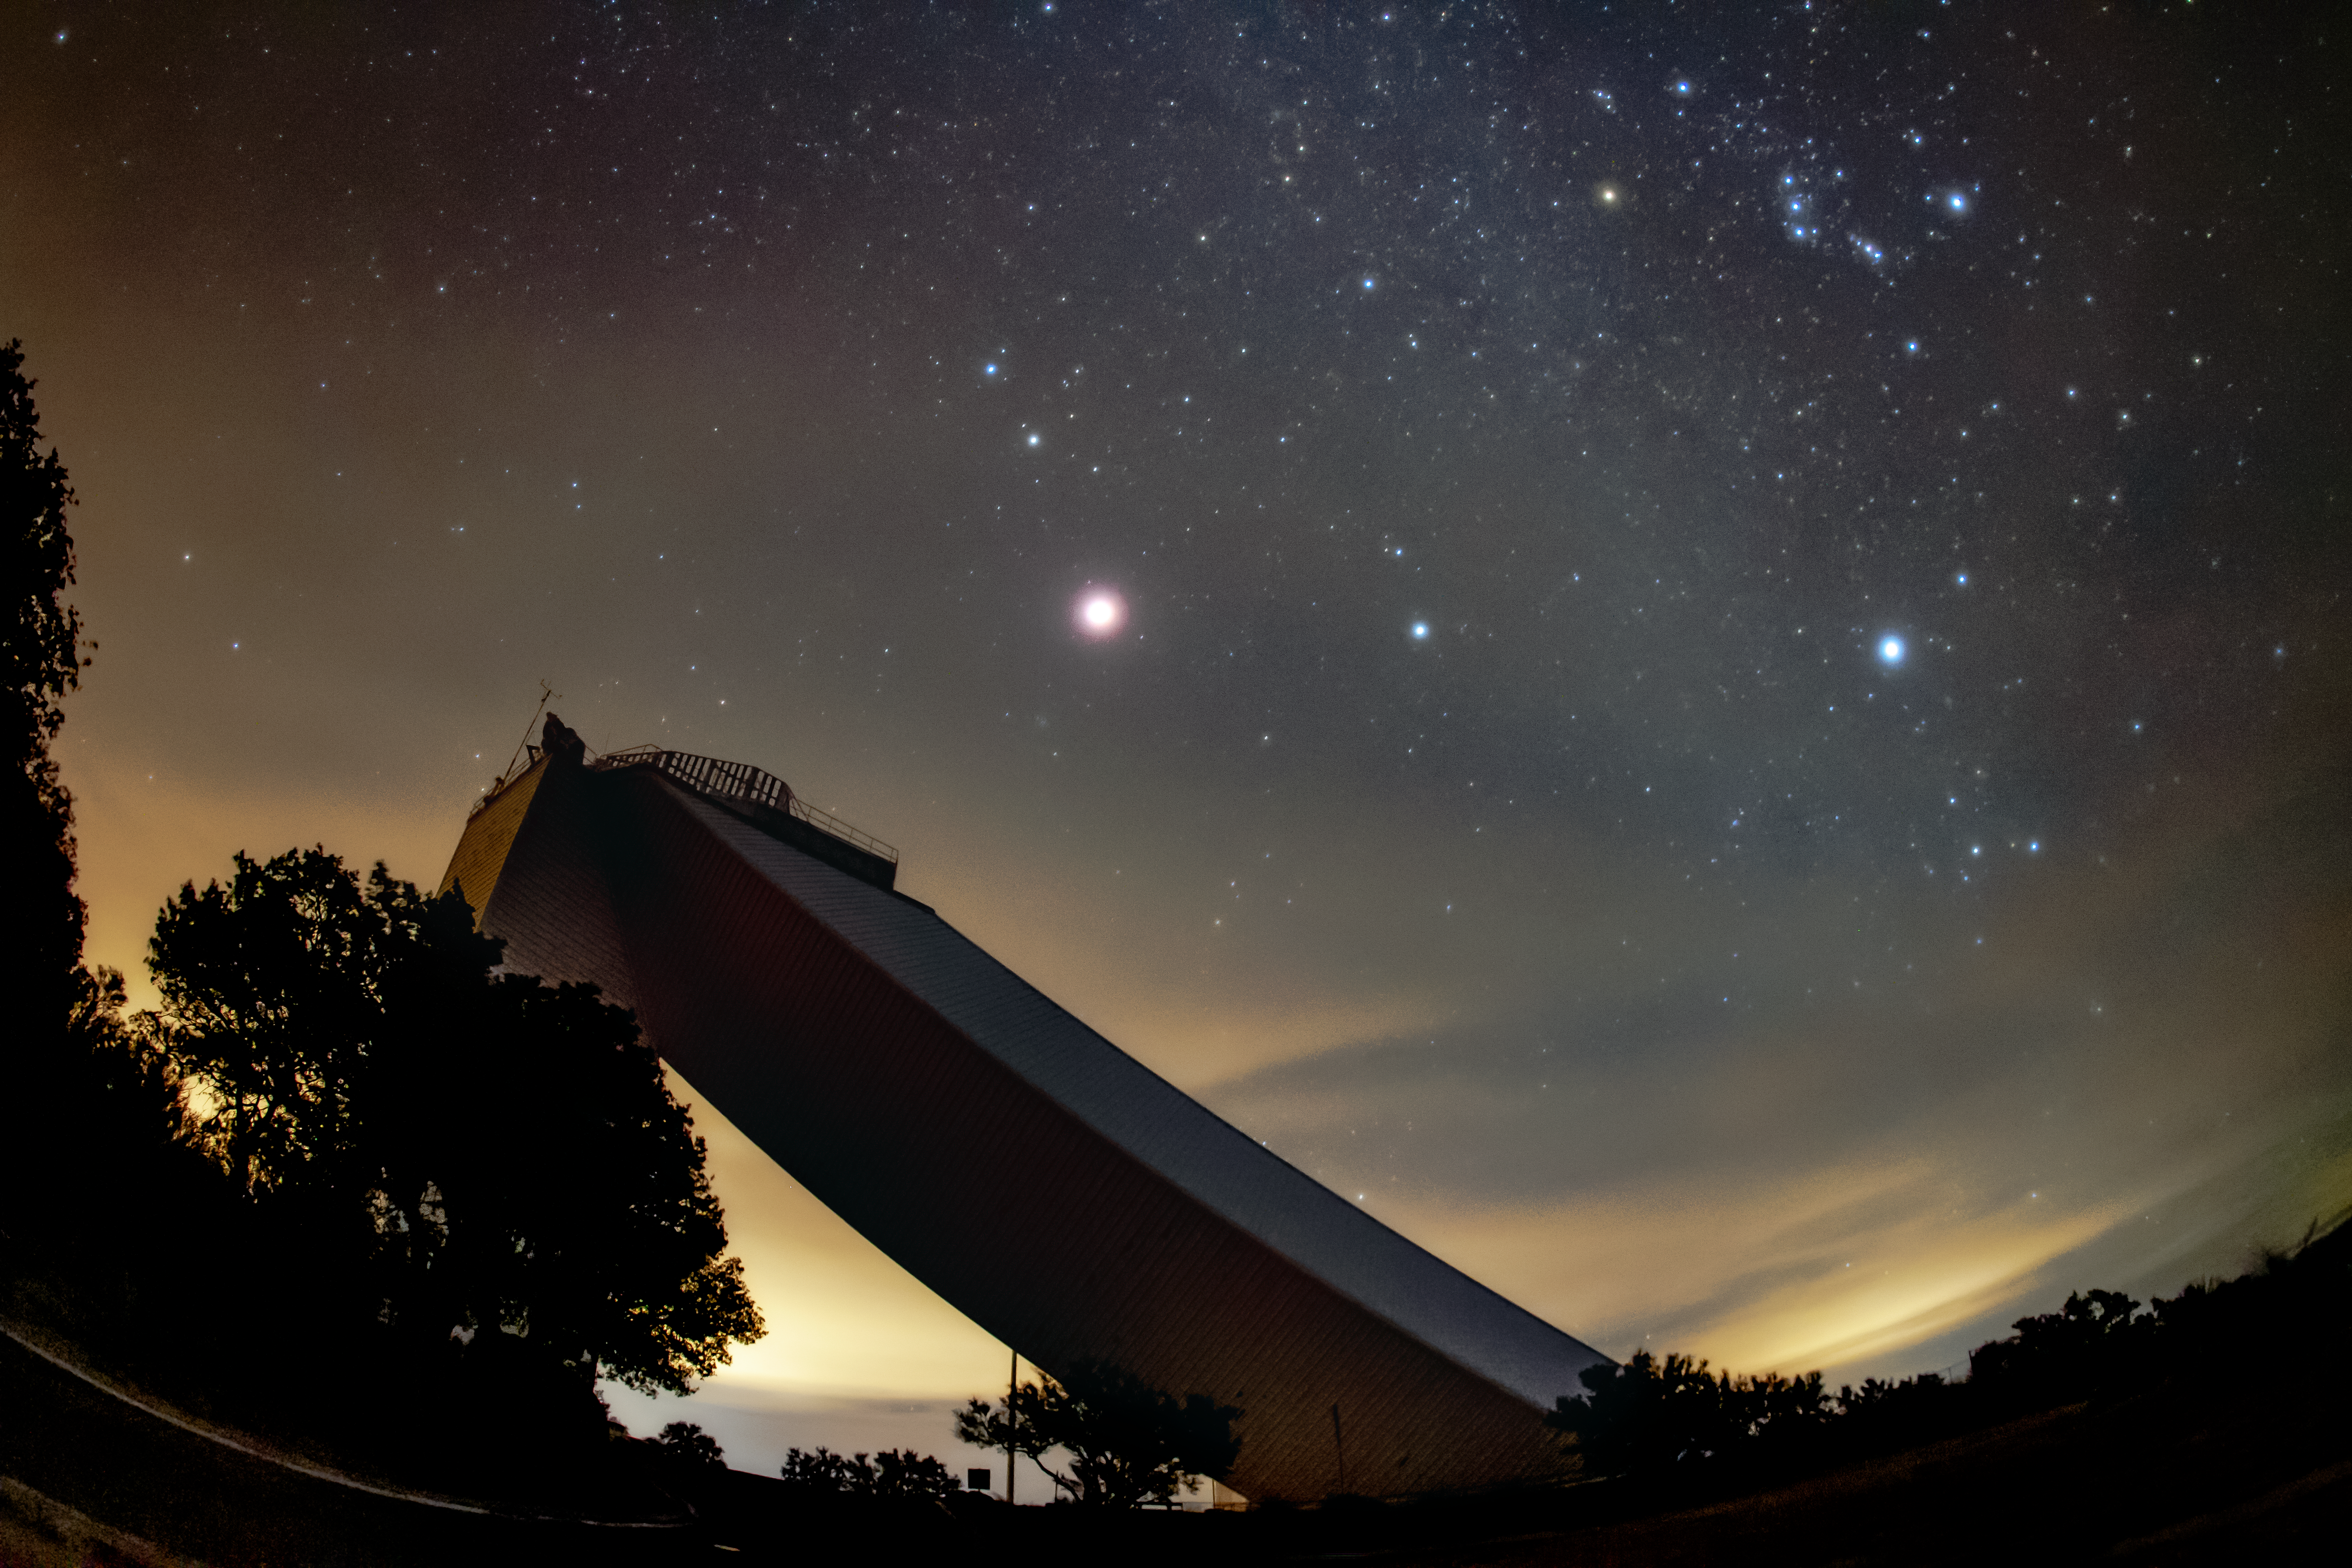

McMath-Pierce Solar Telescope at Night

The McMath-Pierce Solar Telescope on a cloudy night.

Credit: NOIRLab/AURA/NSF